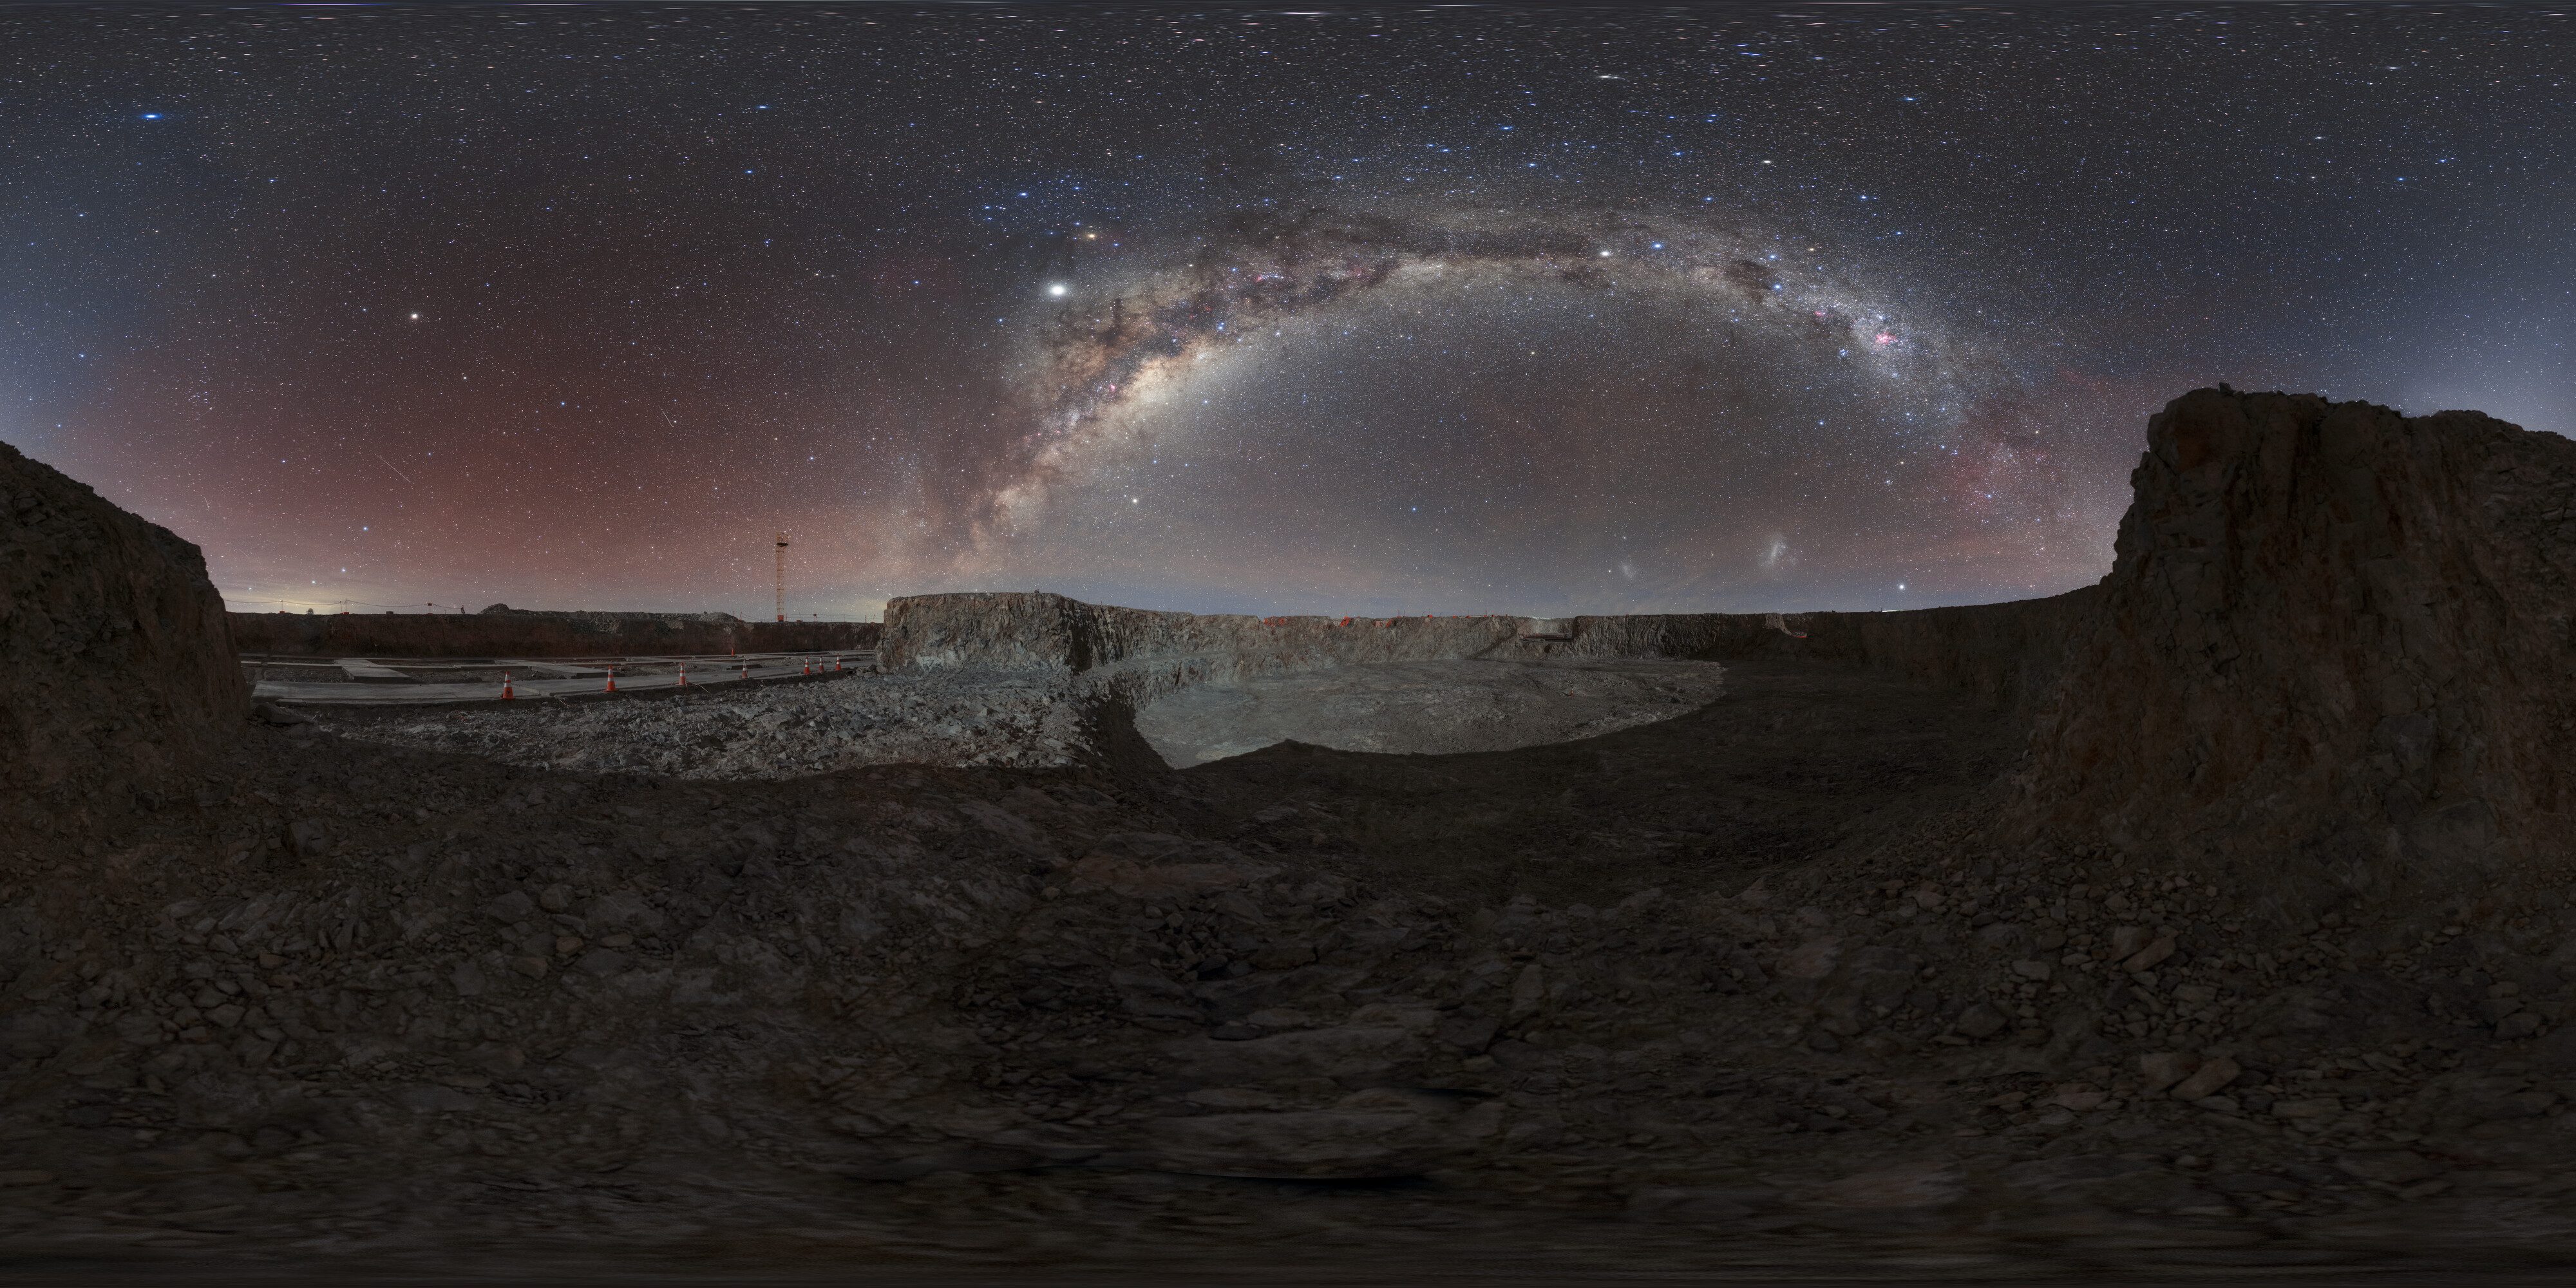

Deep shadows in the future ELT site panorama

This nighttime shot of the ELT construction site shows some familiar stellar objects, including the Milky Way and the Magellanic Clouds. This site will be perfect for uncovering the mysteries of the Universe with its high altitude and low light pollution.

Credit: ESO/P. Horálek